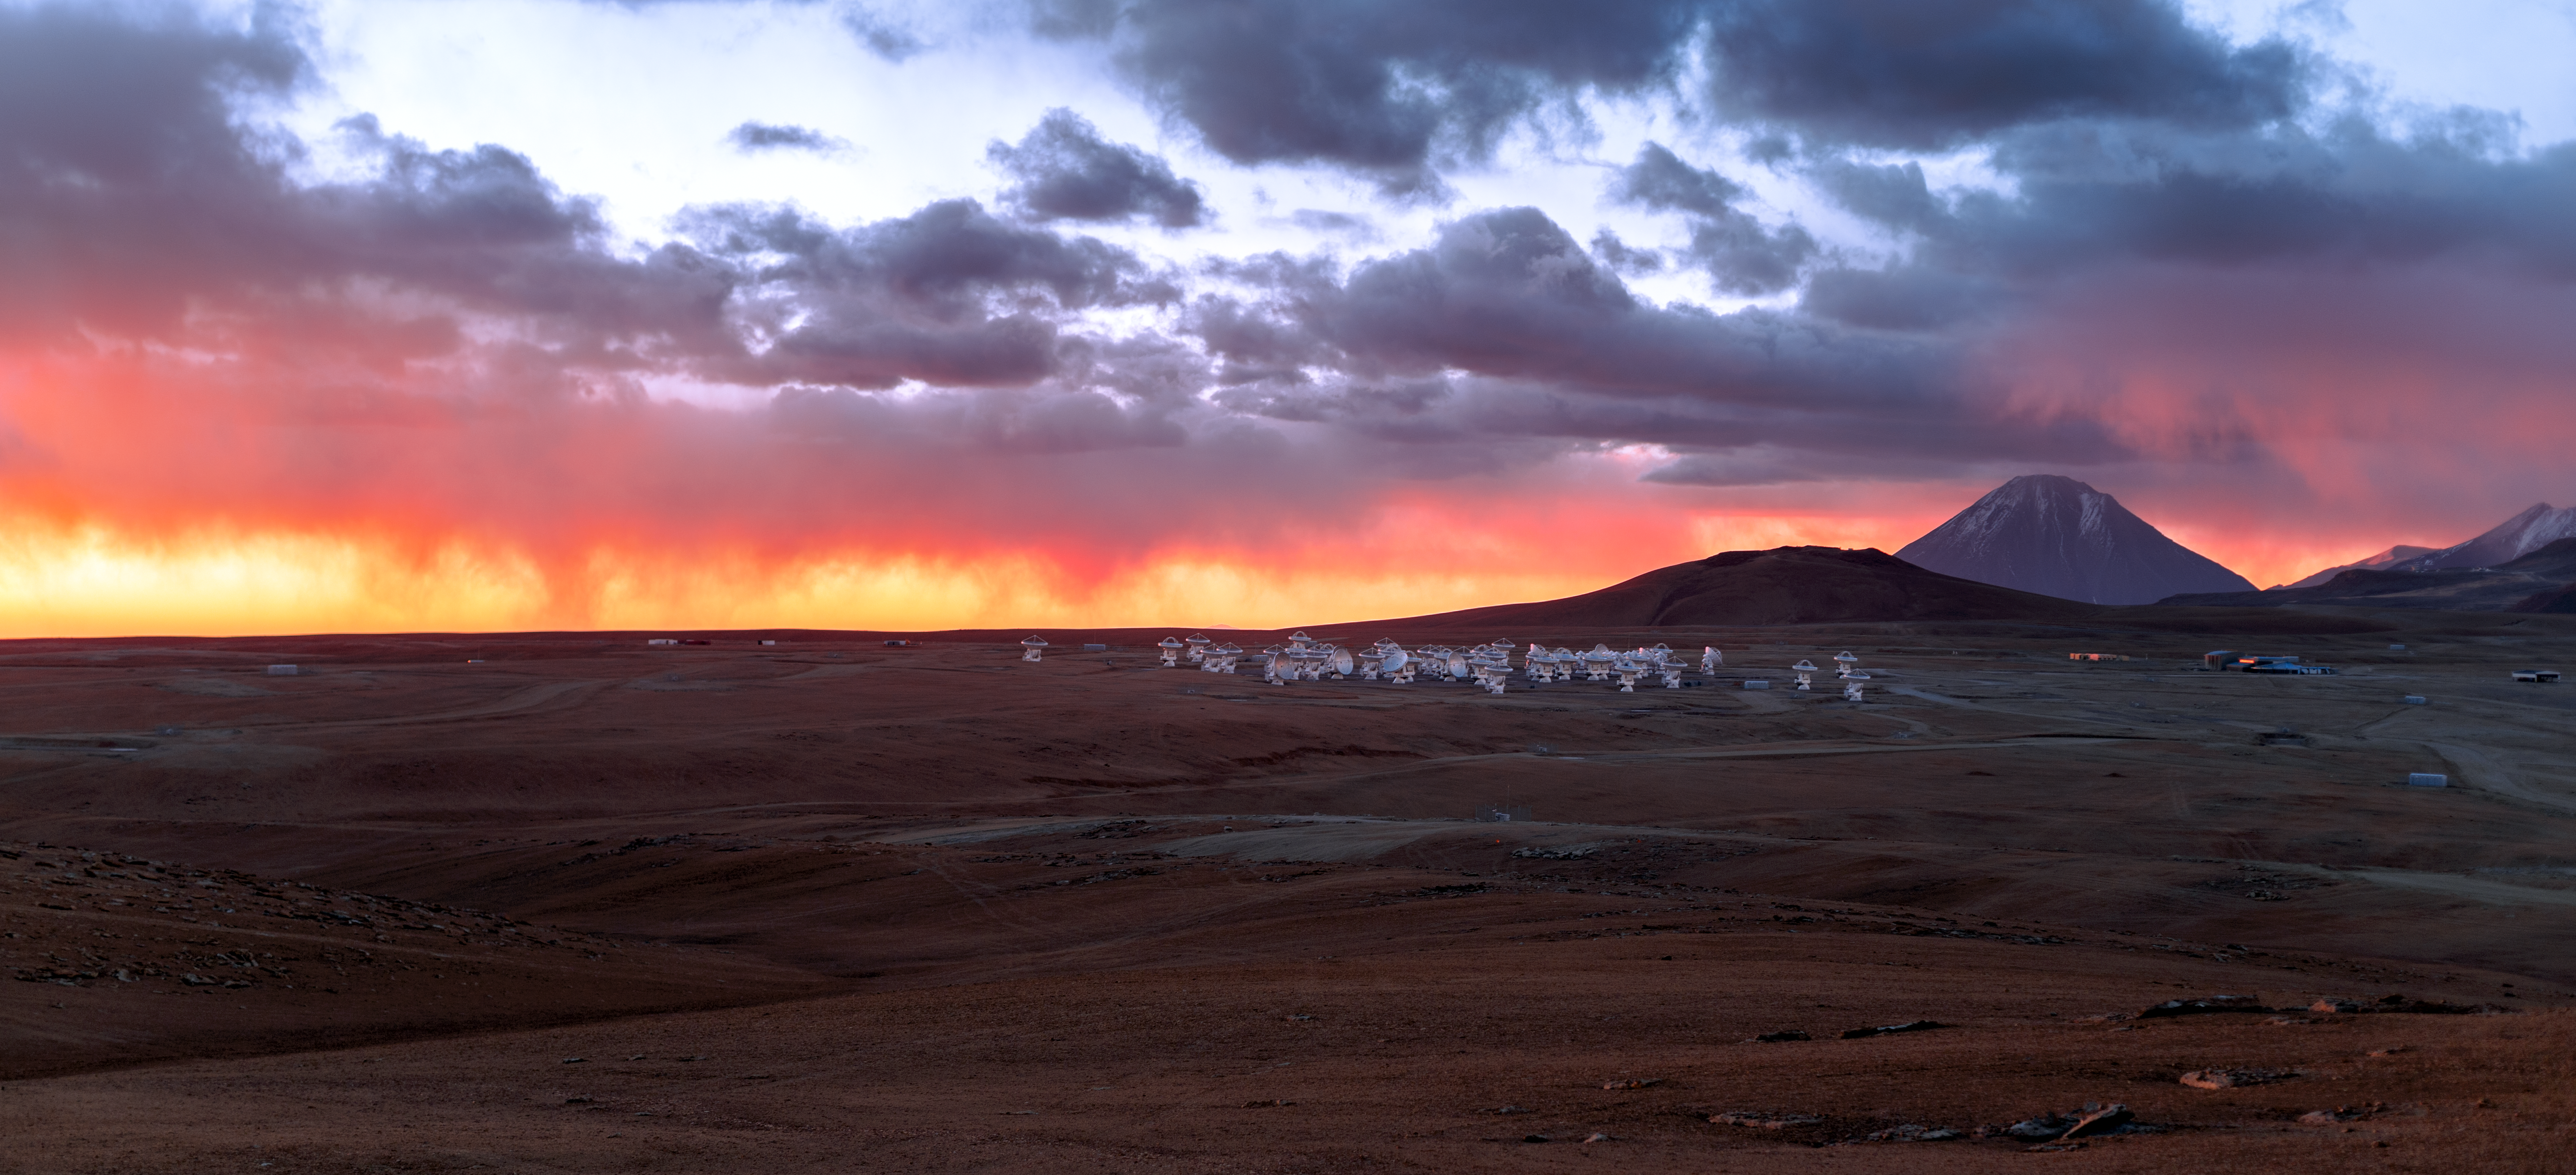

Chajnantor at sunset

The ALMA telescope sees the Universe in "light" that has wavelengths of millimetres or less, and reveals, for example, star-forming regions in our galaxy that would otherwise be hidden from astronomers. But it cannot see the spectacle of a Chajnantor sunset in visible light, as photographed here by one of ESO's Photo Ambassadors who is visiting all of ESO's observatories in Chile. He is a member of the Fulldome Expedition team, whose objective is to obtain images for use in planetarium presentations.

Credit: P. Horálek/ESO